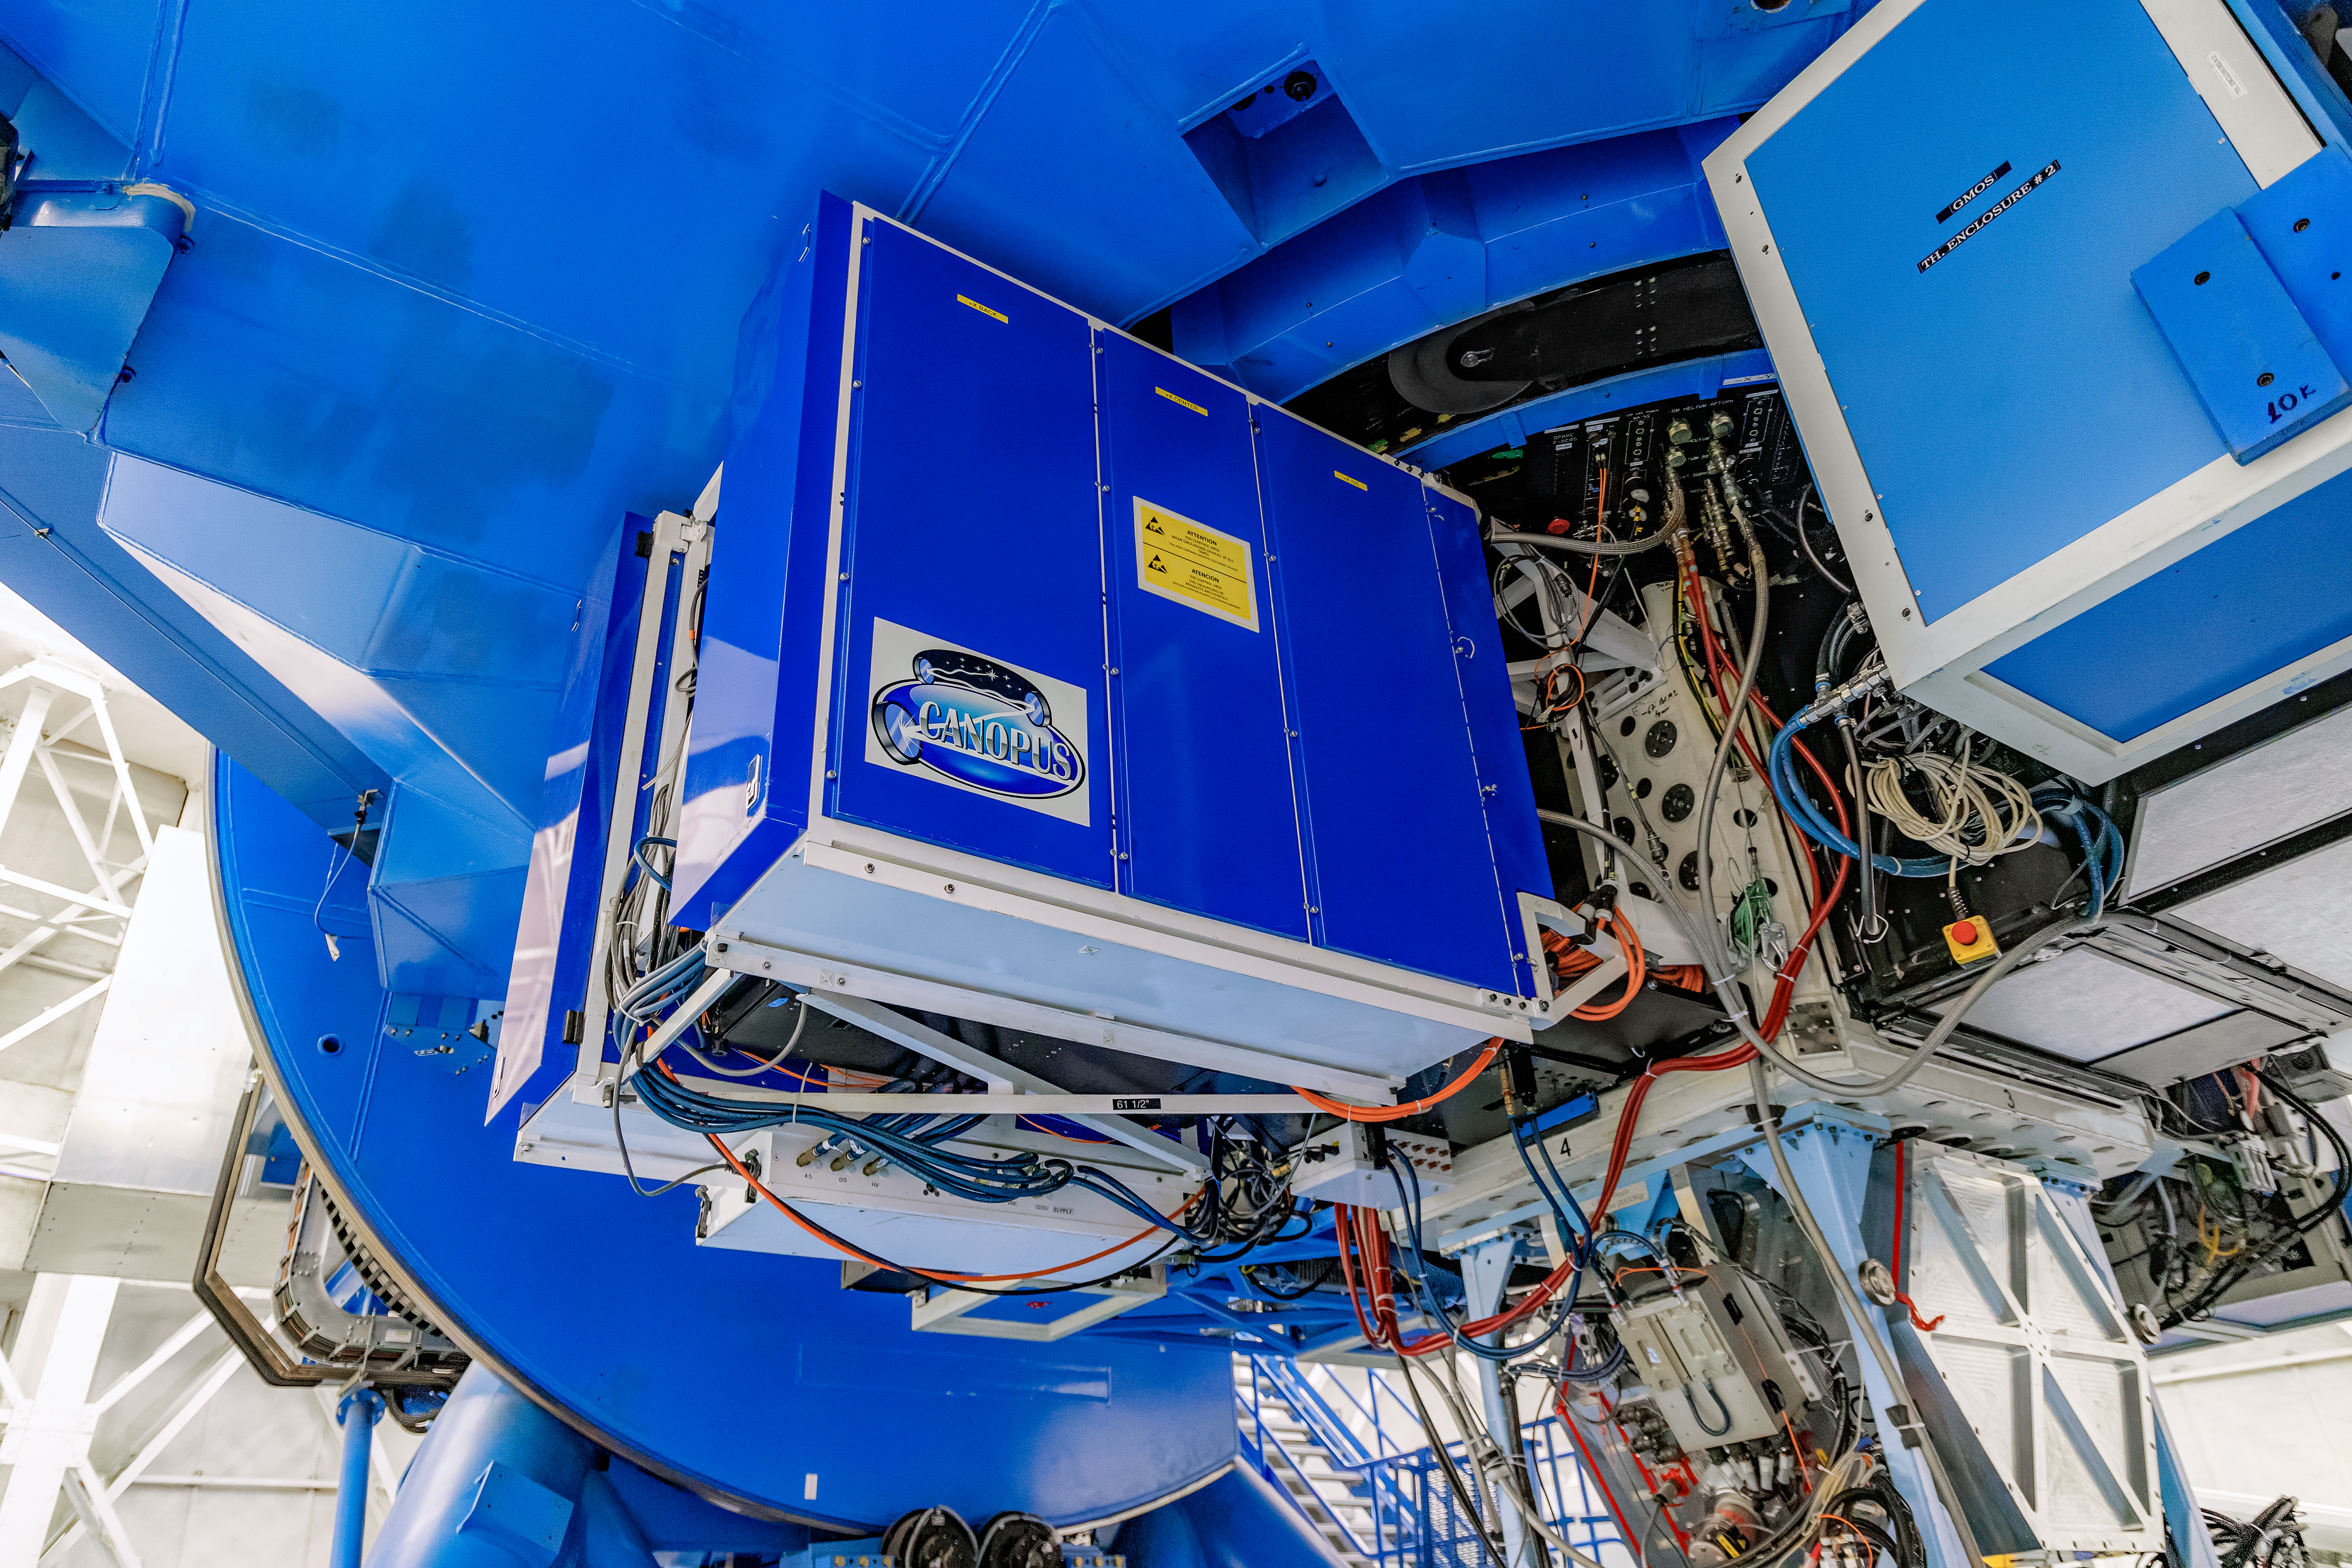

CANOPUS

CANOPUS, the Adaptive Optics bench of GeMS, mounted on Gemini South on Cerro Pachón in Chile.

Credit: CTIO/NOIRLab/NSF/AURA/D. Munizaga